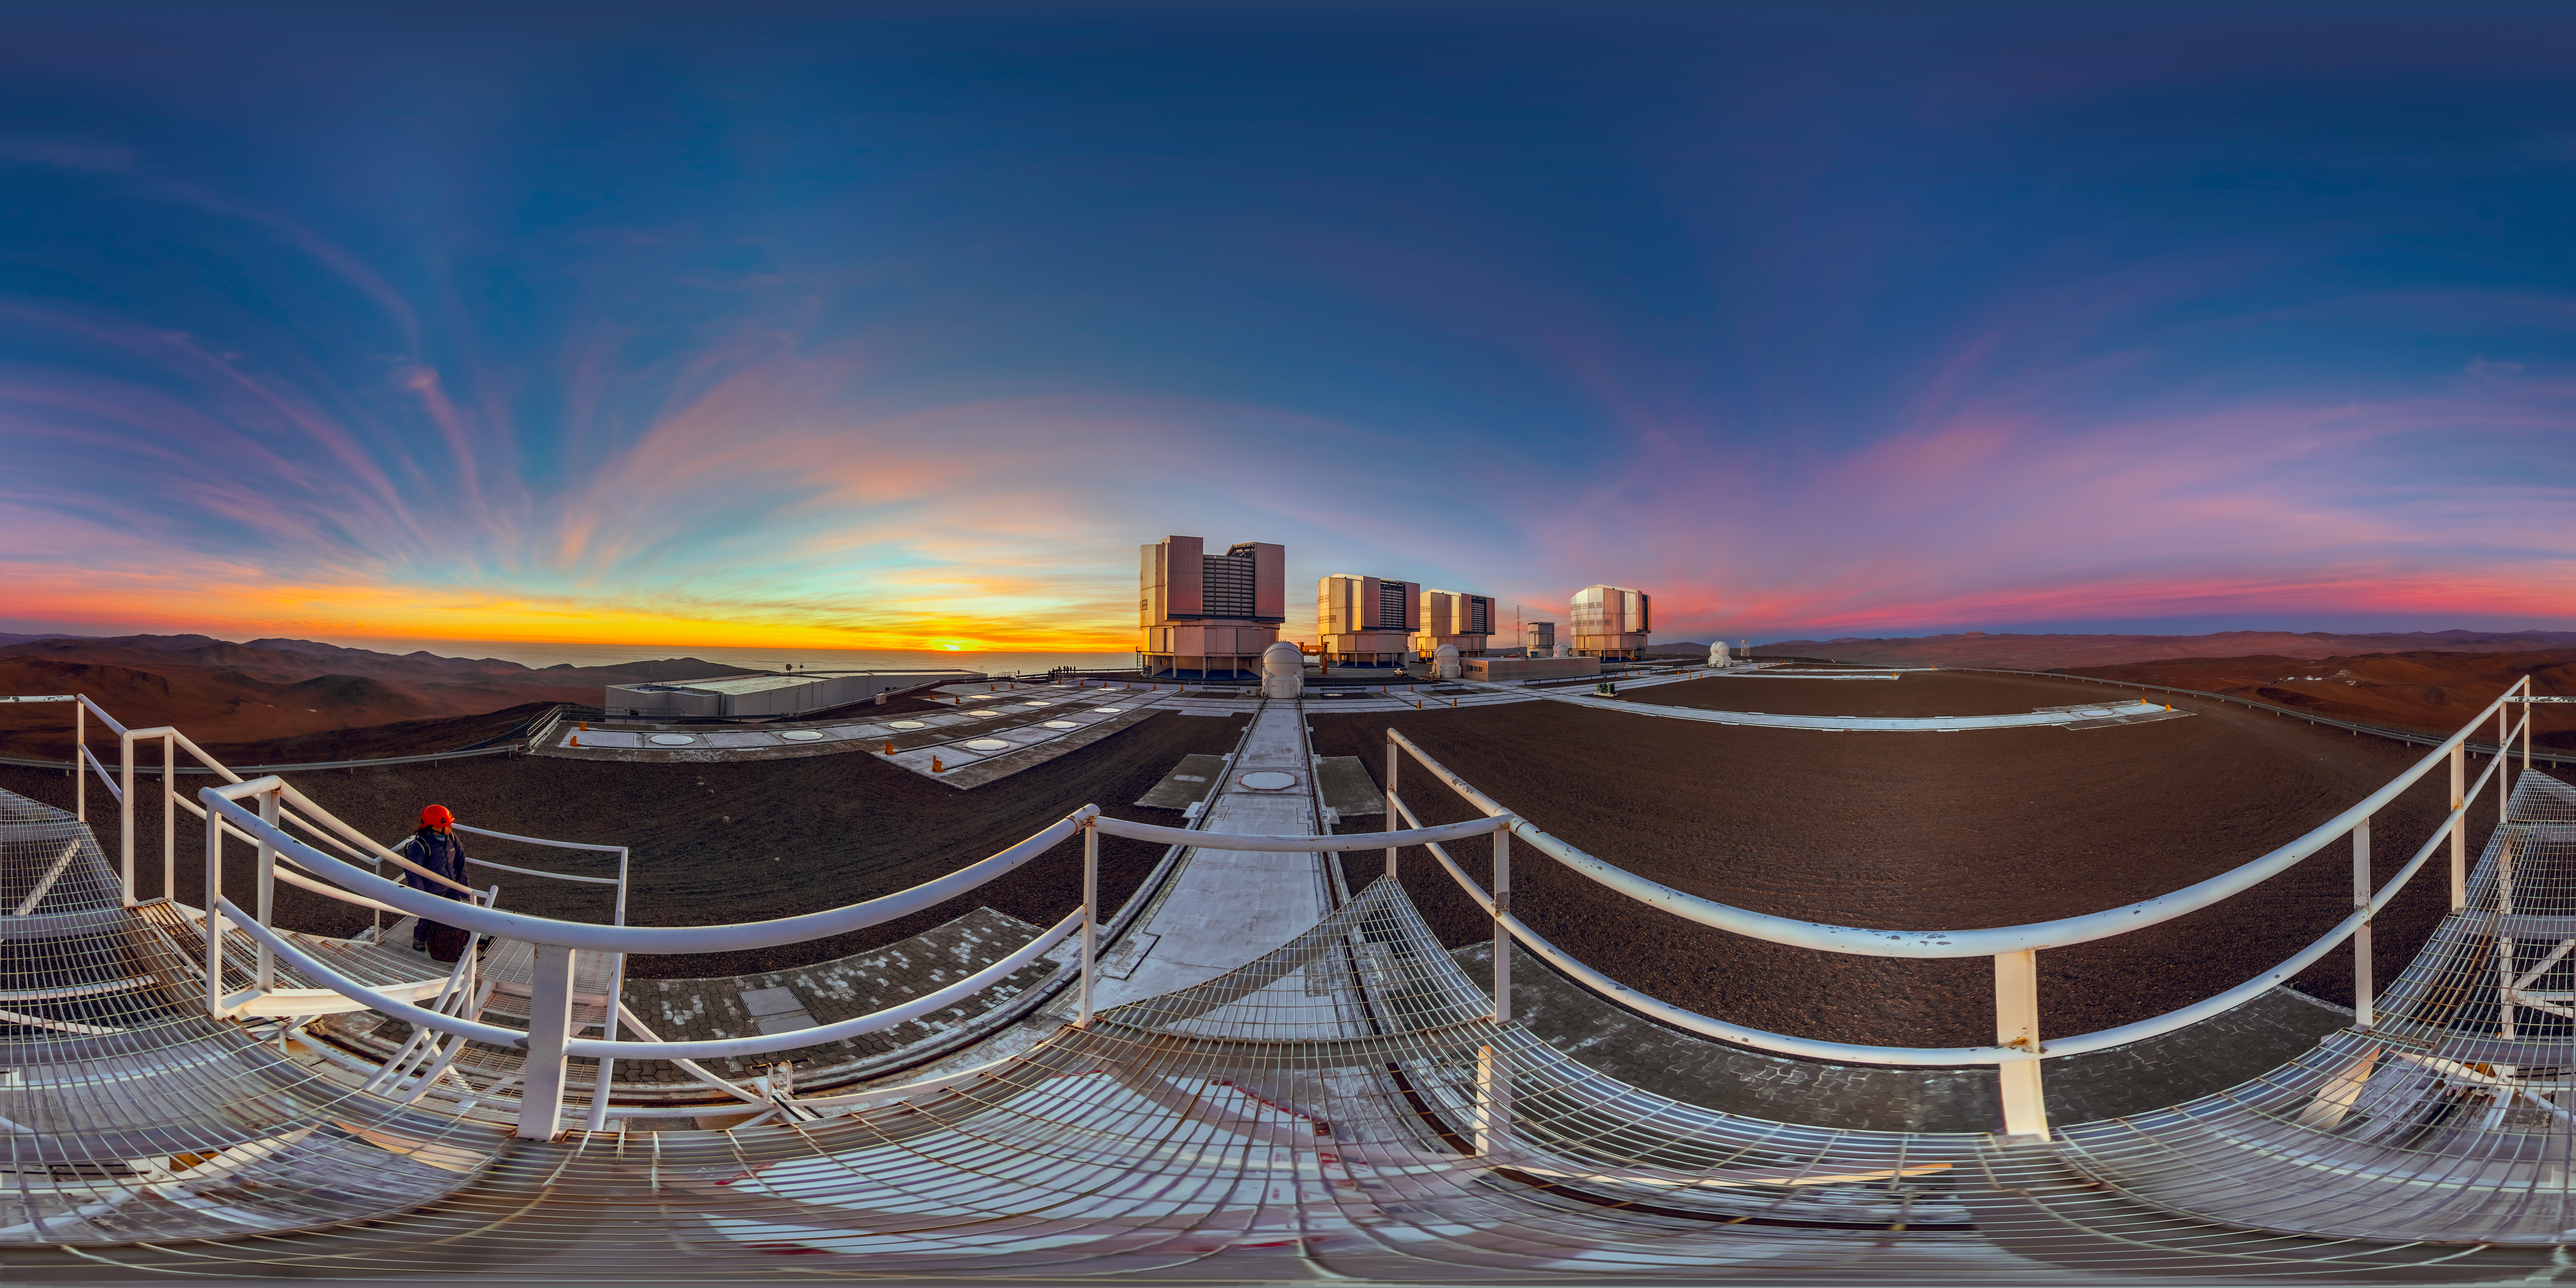

360 degrees of the VLT

A 360º panorama of the VLT platform on top of Cerro Paranal. Visible in the image are both the Unit and Axuilary Telescopes that make up the VLT, as well as the support structures and engineering that make their work possible.

Credit: M. Cabral/ESO